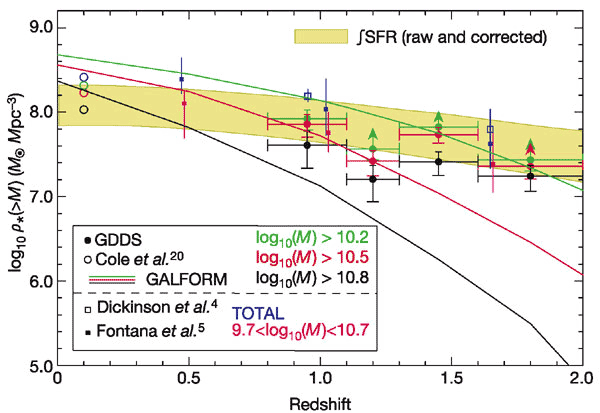

Mass density in stars versus redshift

Mass density in stars versus redshift. A clear decline with redshift in stellar mass locked up in the most massive galaxies is observed, but surprisingly, the massive galaxies do not decline more rapidly than the whole population. The GDDS points are represented by the filled circles with horizontal and vertical error bars. Theoretical models of hierarchical galaxy formation are plotted as full lines. The GDDS finds the number of massive galaxies almost 100 times higher than predicted by the models.

Credit: International Gemini Observatory/NOIRLab/NSF/AURA